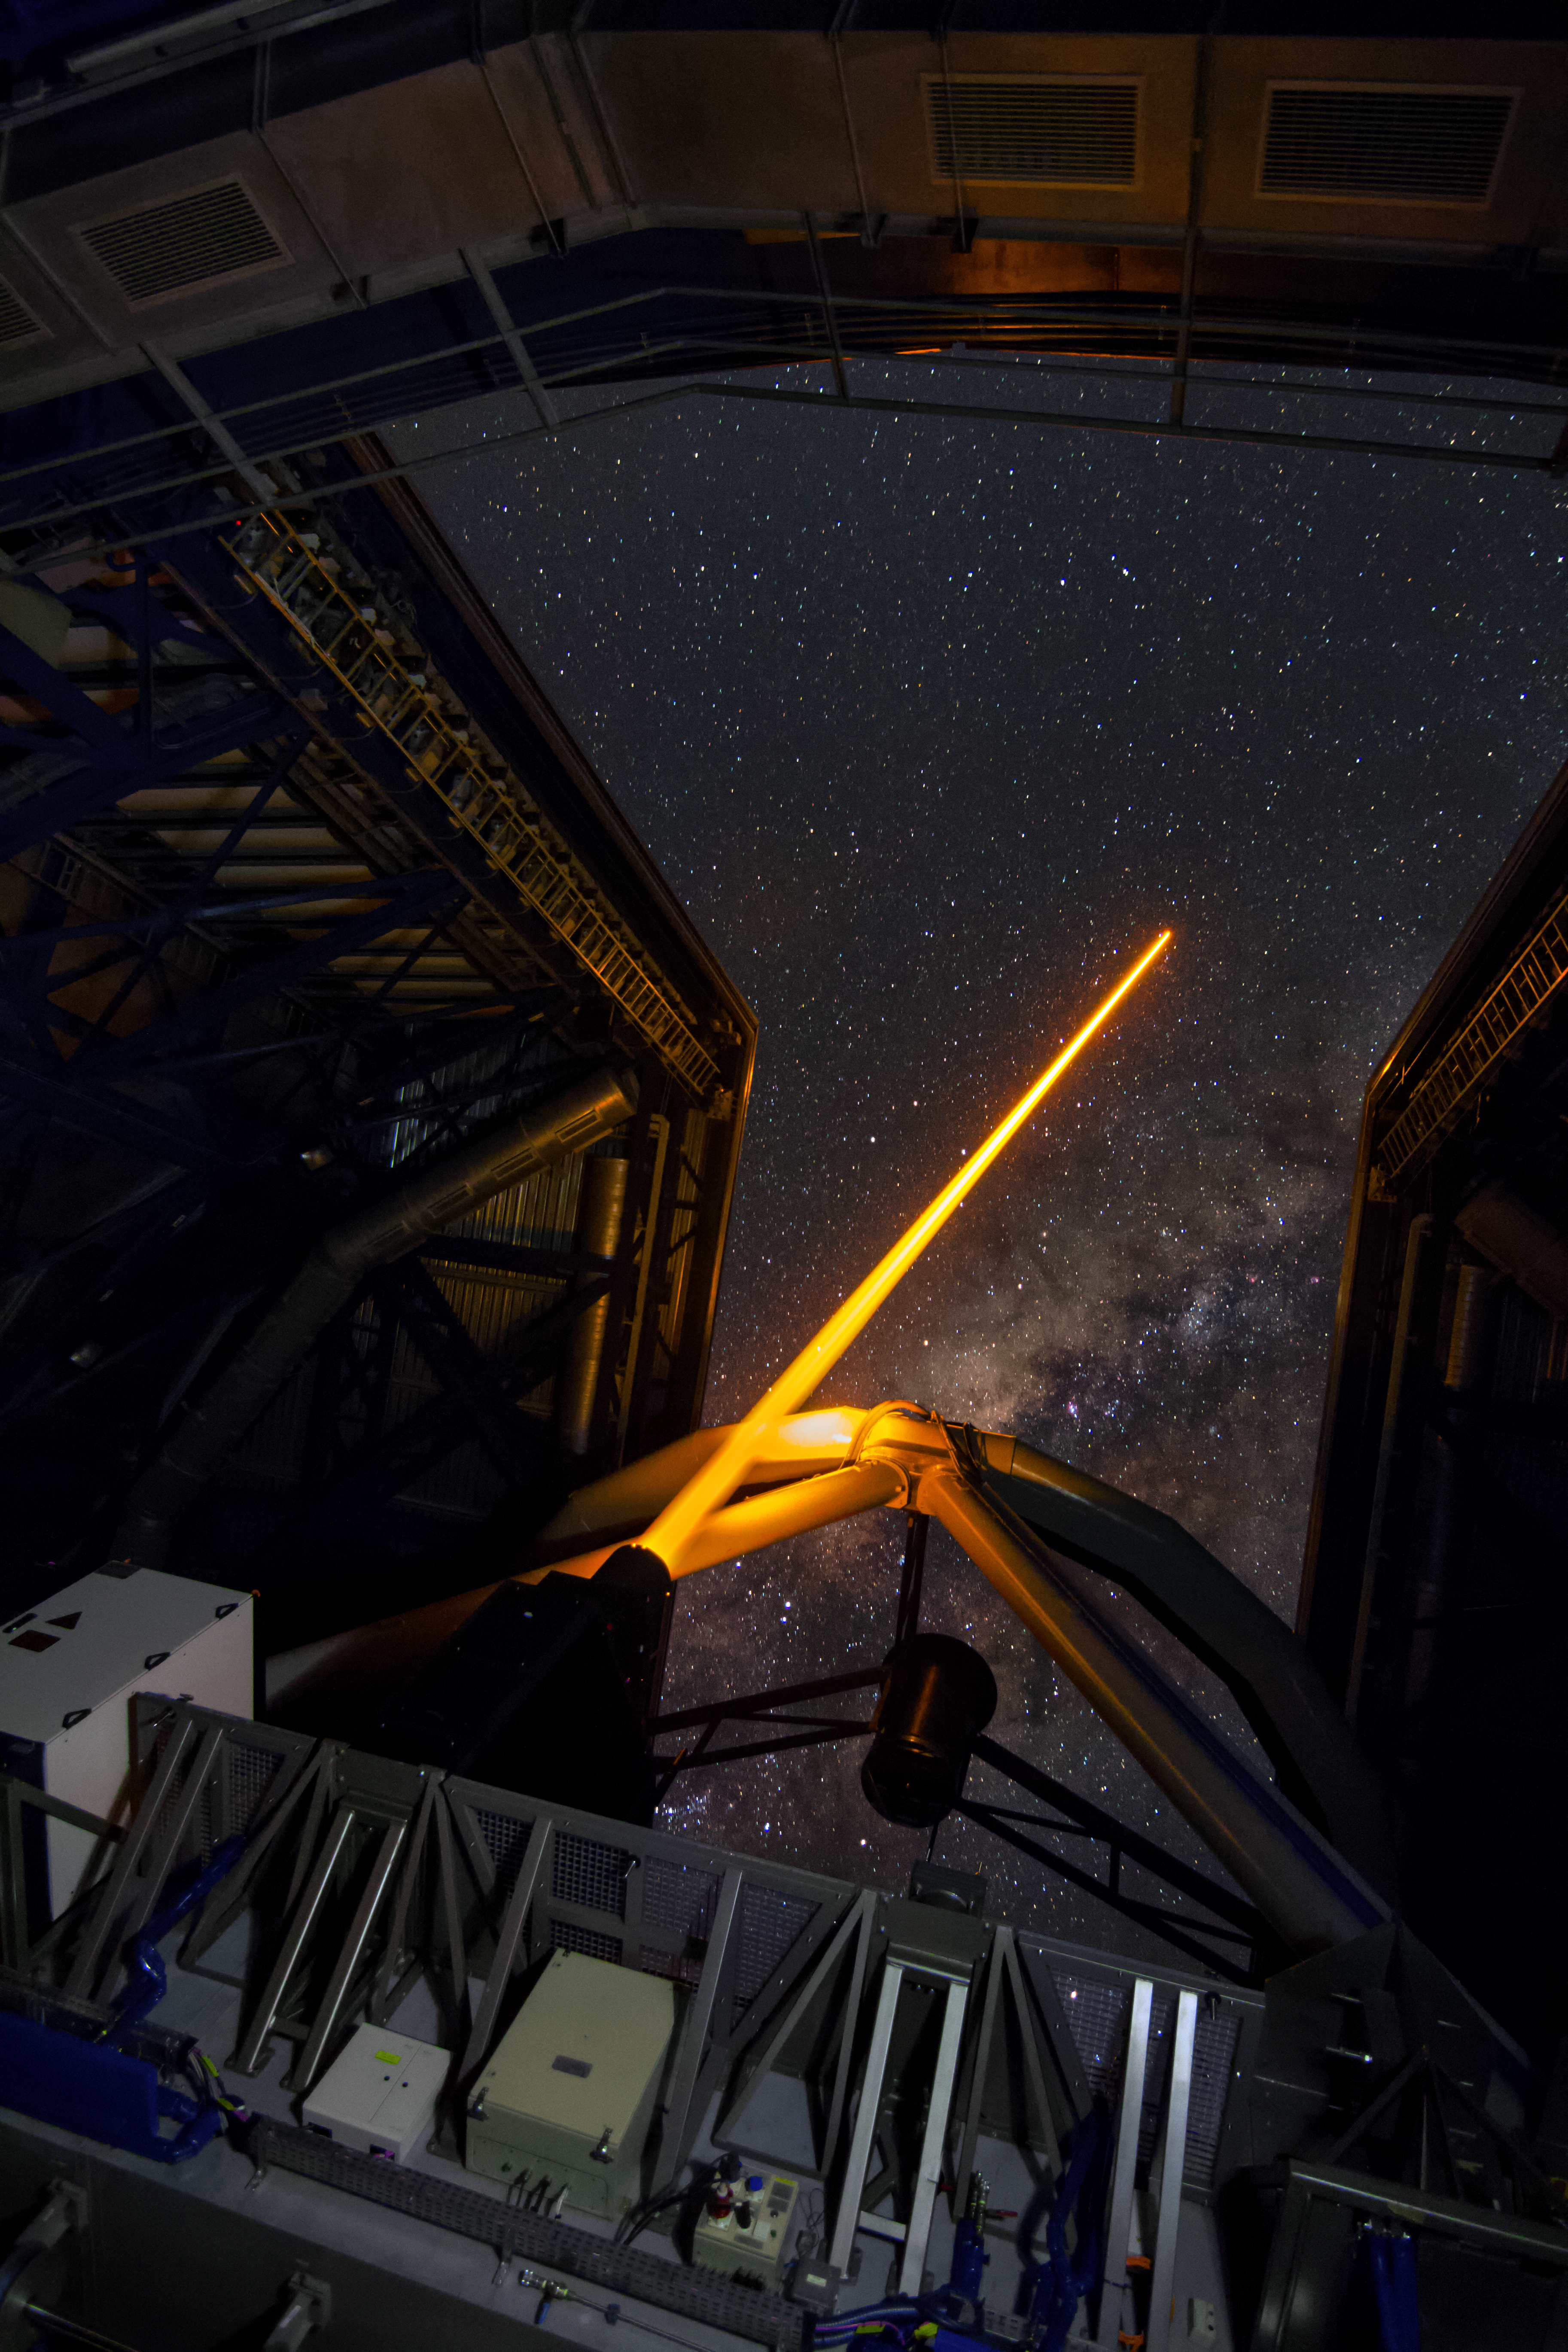

First light of new laser on Adaptive Optics Facility at Paranal

The 4 Laser Guide Star Facility (4LGSF) team have achieved first light with the first of four laser guide star units on Unit Telescope 4 (UT4) of ESO’s Very Large Telescope at Paranal. This is a key step on the way to creating the full Adaptive Optics Facility.

First light took place on the night of Wednesday 29 April 2015 and this picture shows the laser being launched into the night sky.

Credit: ESO/J. Girard (djulik.com)